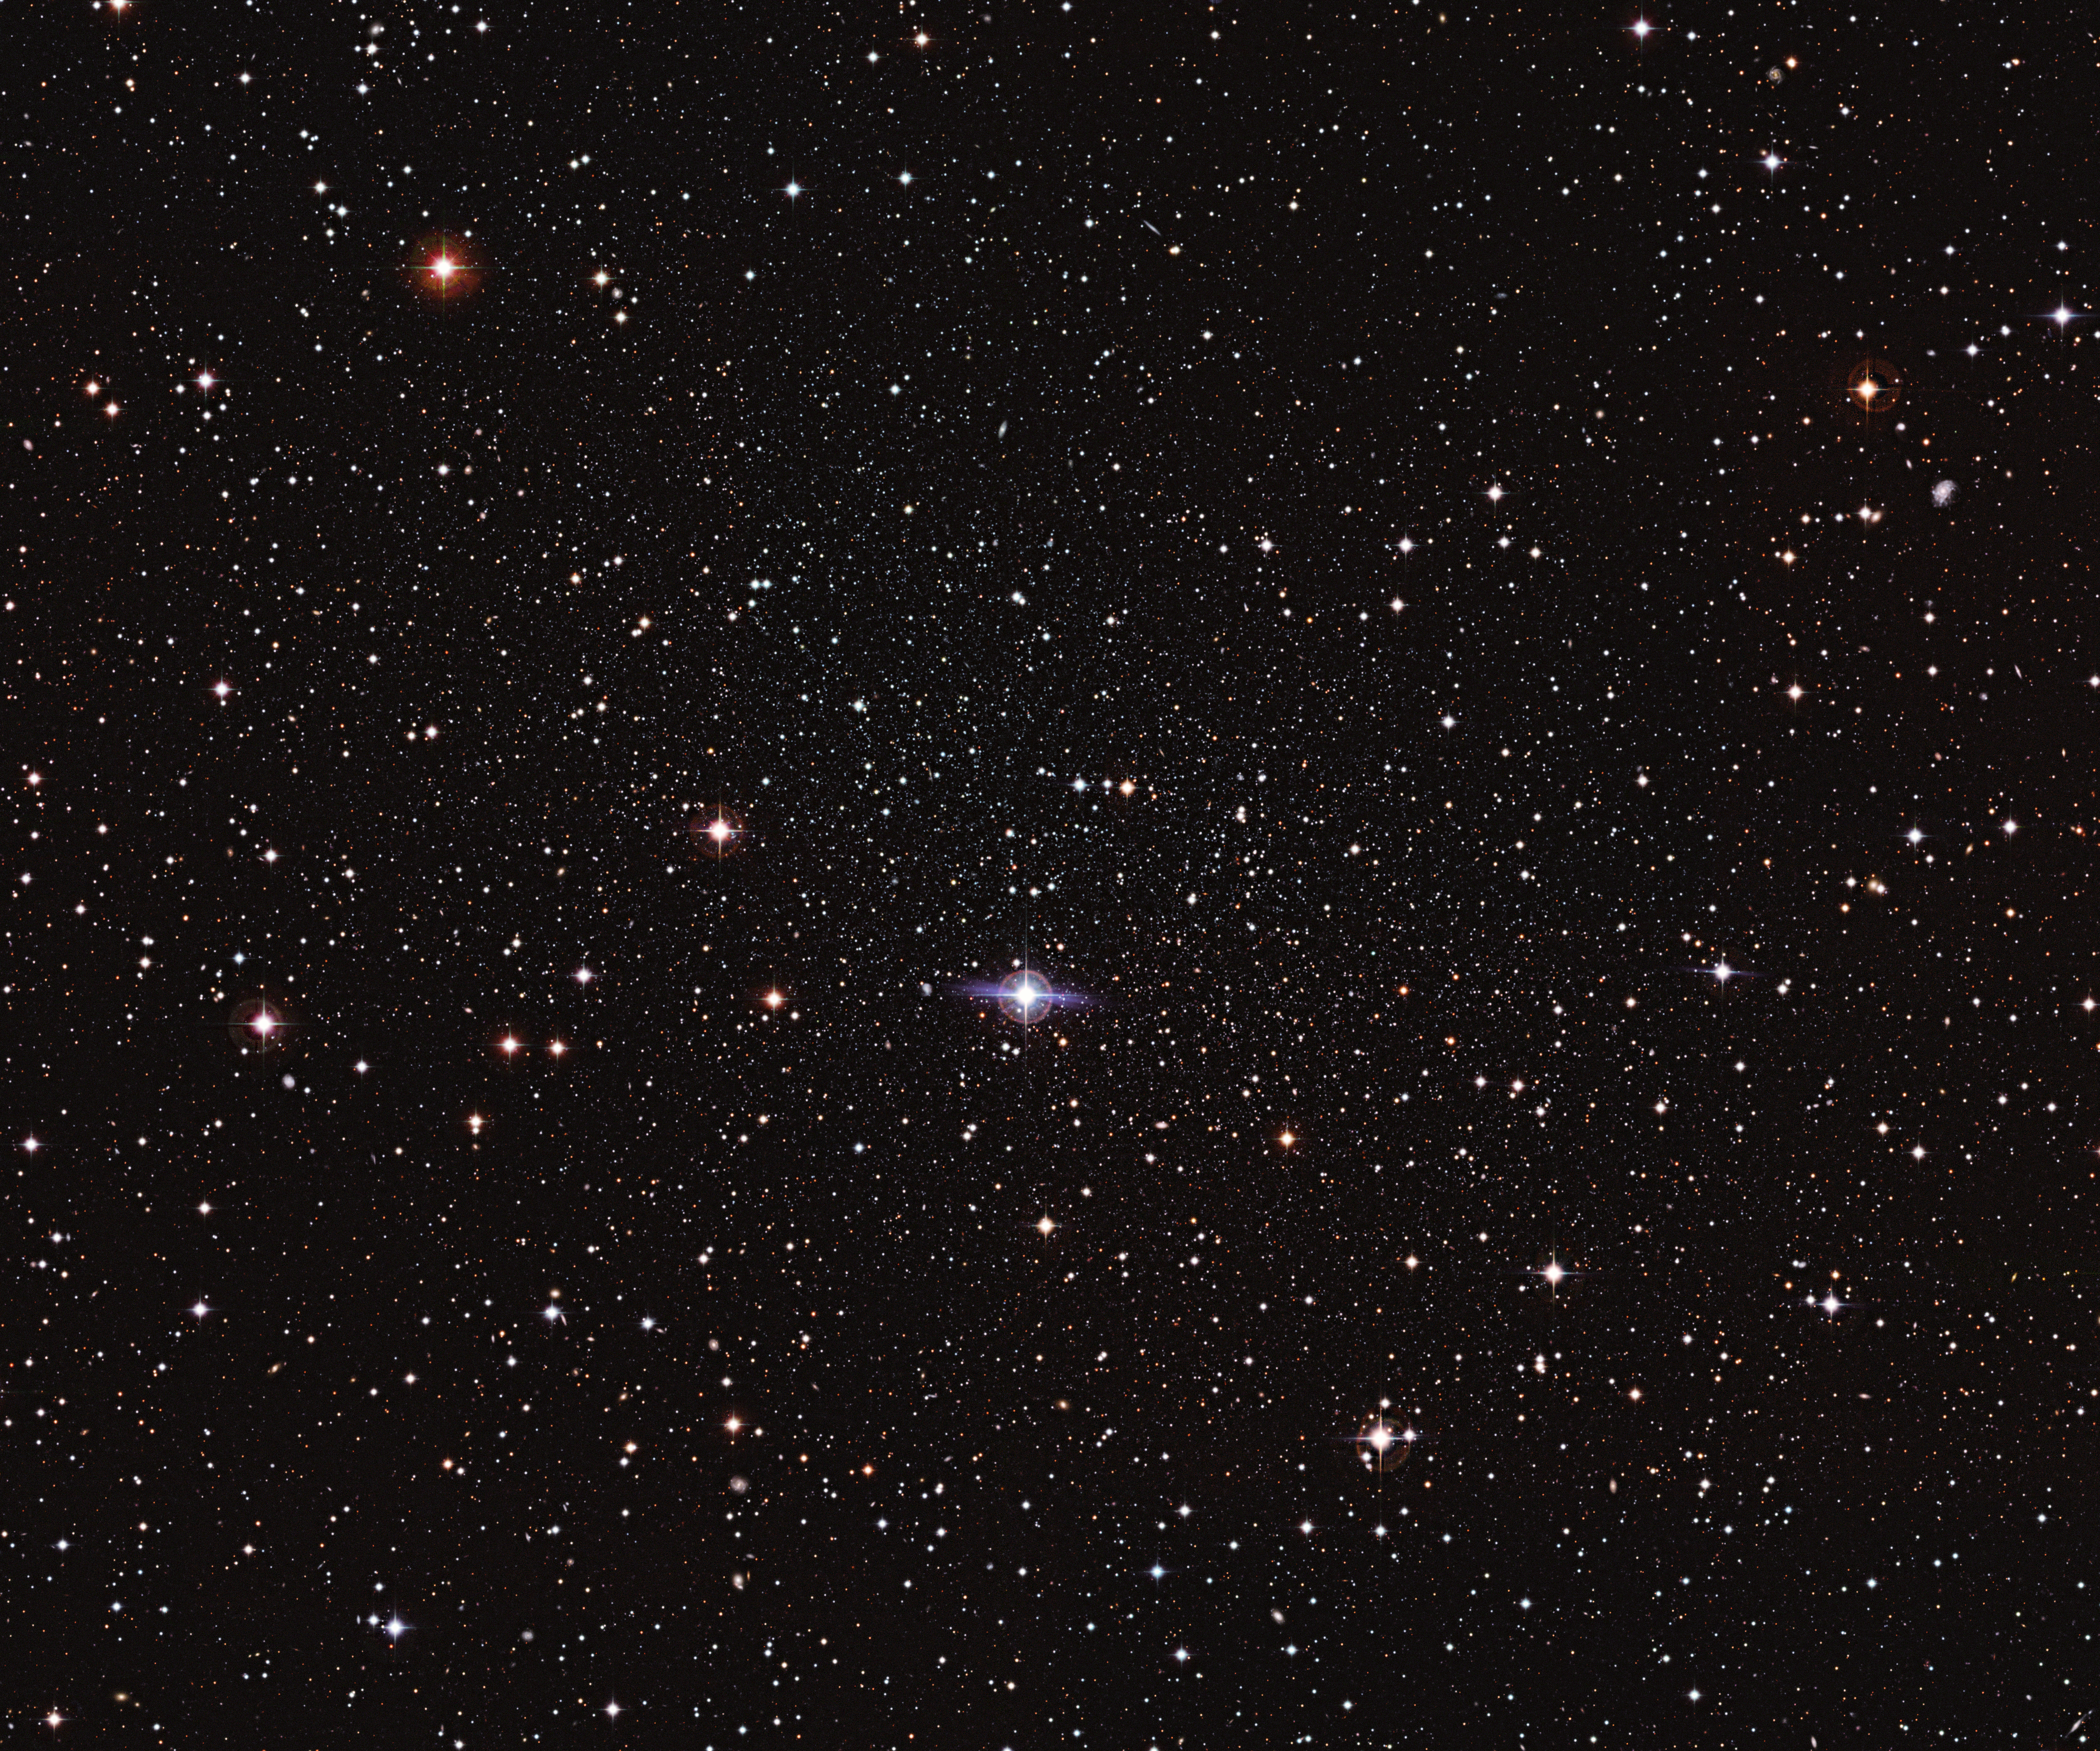

Hiding in plain sight — the elusive Carina dwarf galaxy

It’s one of the closest galaxies to Earth, but the Carina Dwarf Galaxy is so dim and diffuse that astronomers only discovered it in the 1970s. A companion galaxy of the Milky Way, this ball of stars shares features with both globular star clusters and much larger galaxies.

Astronomers believe that dwarf spheroidal galaxies like the Carina Dwarf are very common in the Universe, but they are extremely difficult to observe. Their faintness and low star density mean that it is easy to simply see right through them. In this image, the Carina Dwarf appears as many faint stars scattered across most of the central part of the picture. It is hard to tell apart stars from the dwarf galaxy, foreground stars within the Milky Way and even faraway galaxies that poke through the gaps: the Carina Dwarf is a master of cosmic camouflage.

The Carina Dwarf’s stars show an unusual spread of ages. They appear to have formed in a series of bursts, with quiet periods lasting several billion years in between them. It lies around 300 000 light-years from Earth, which places it further away than the Magellanic Clouds (the nearest galaxies to the Milky Way), but significantly closer to us than the Andromeda Galaxy, the closest spiral galaxy.

So, despite being small for a galaxy, its proximity to Earth means that the Carina Dwarf appears quite large in the sky, just under half the size of the full Moon — albeit very much fainter. This makes it fit comfortably within the field of view of ESO’s Wide Field Imager, an instrument designed for making observations of large parts of the sky. Although this image in itself is not so striking, it is likely the best image of the Carina Dwarf Galaxy to date.

The image was made using observations from the Wide Field Imager on the MPG/ESO 2.2-metre telescope at La Silla, and from the Victor M. Blanco 4-metre telescope at the Cerro Tololo Inter-American Observatory.

Credit: ESO/G. Bono & CTIO